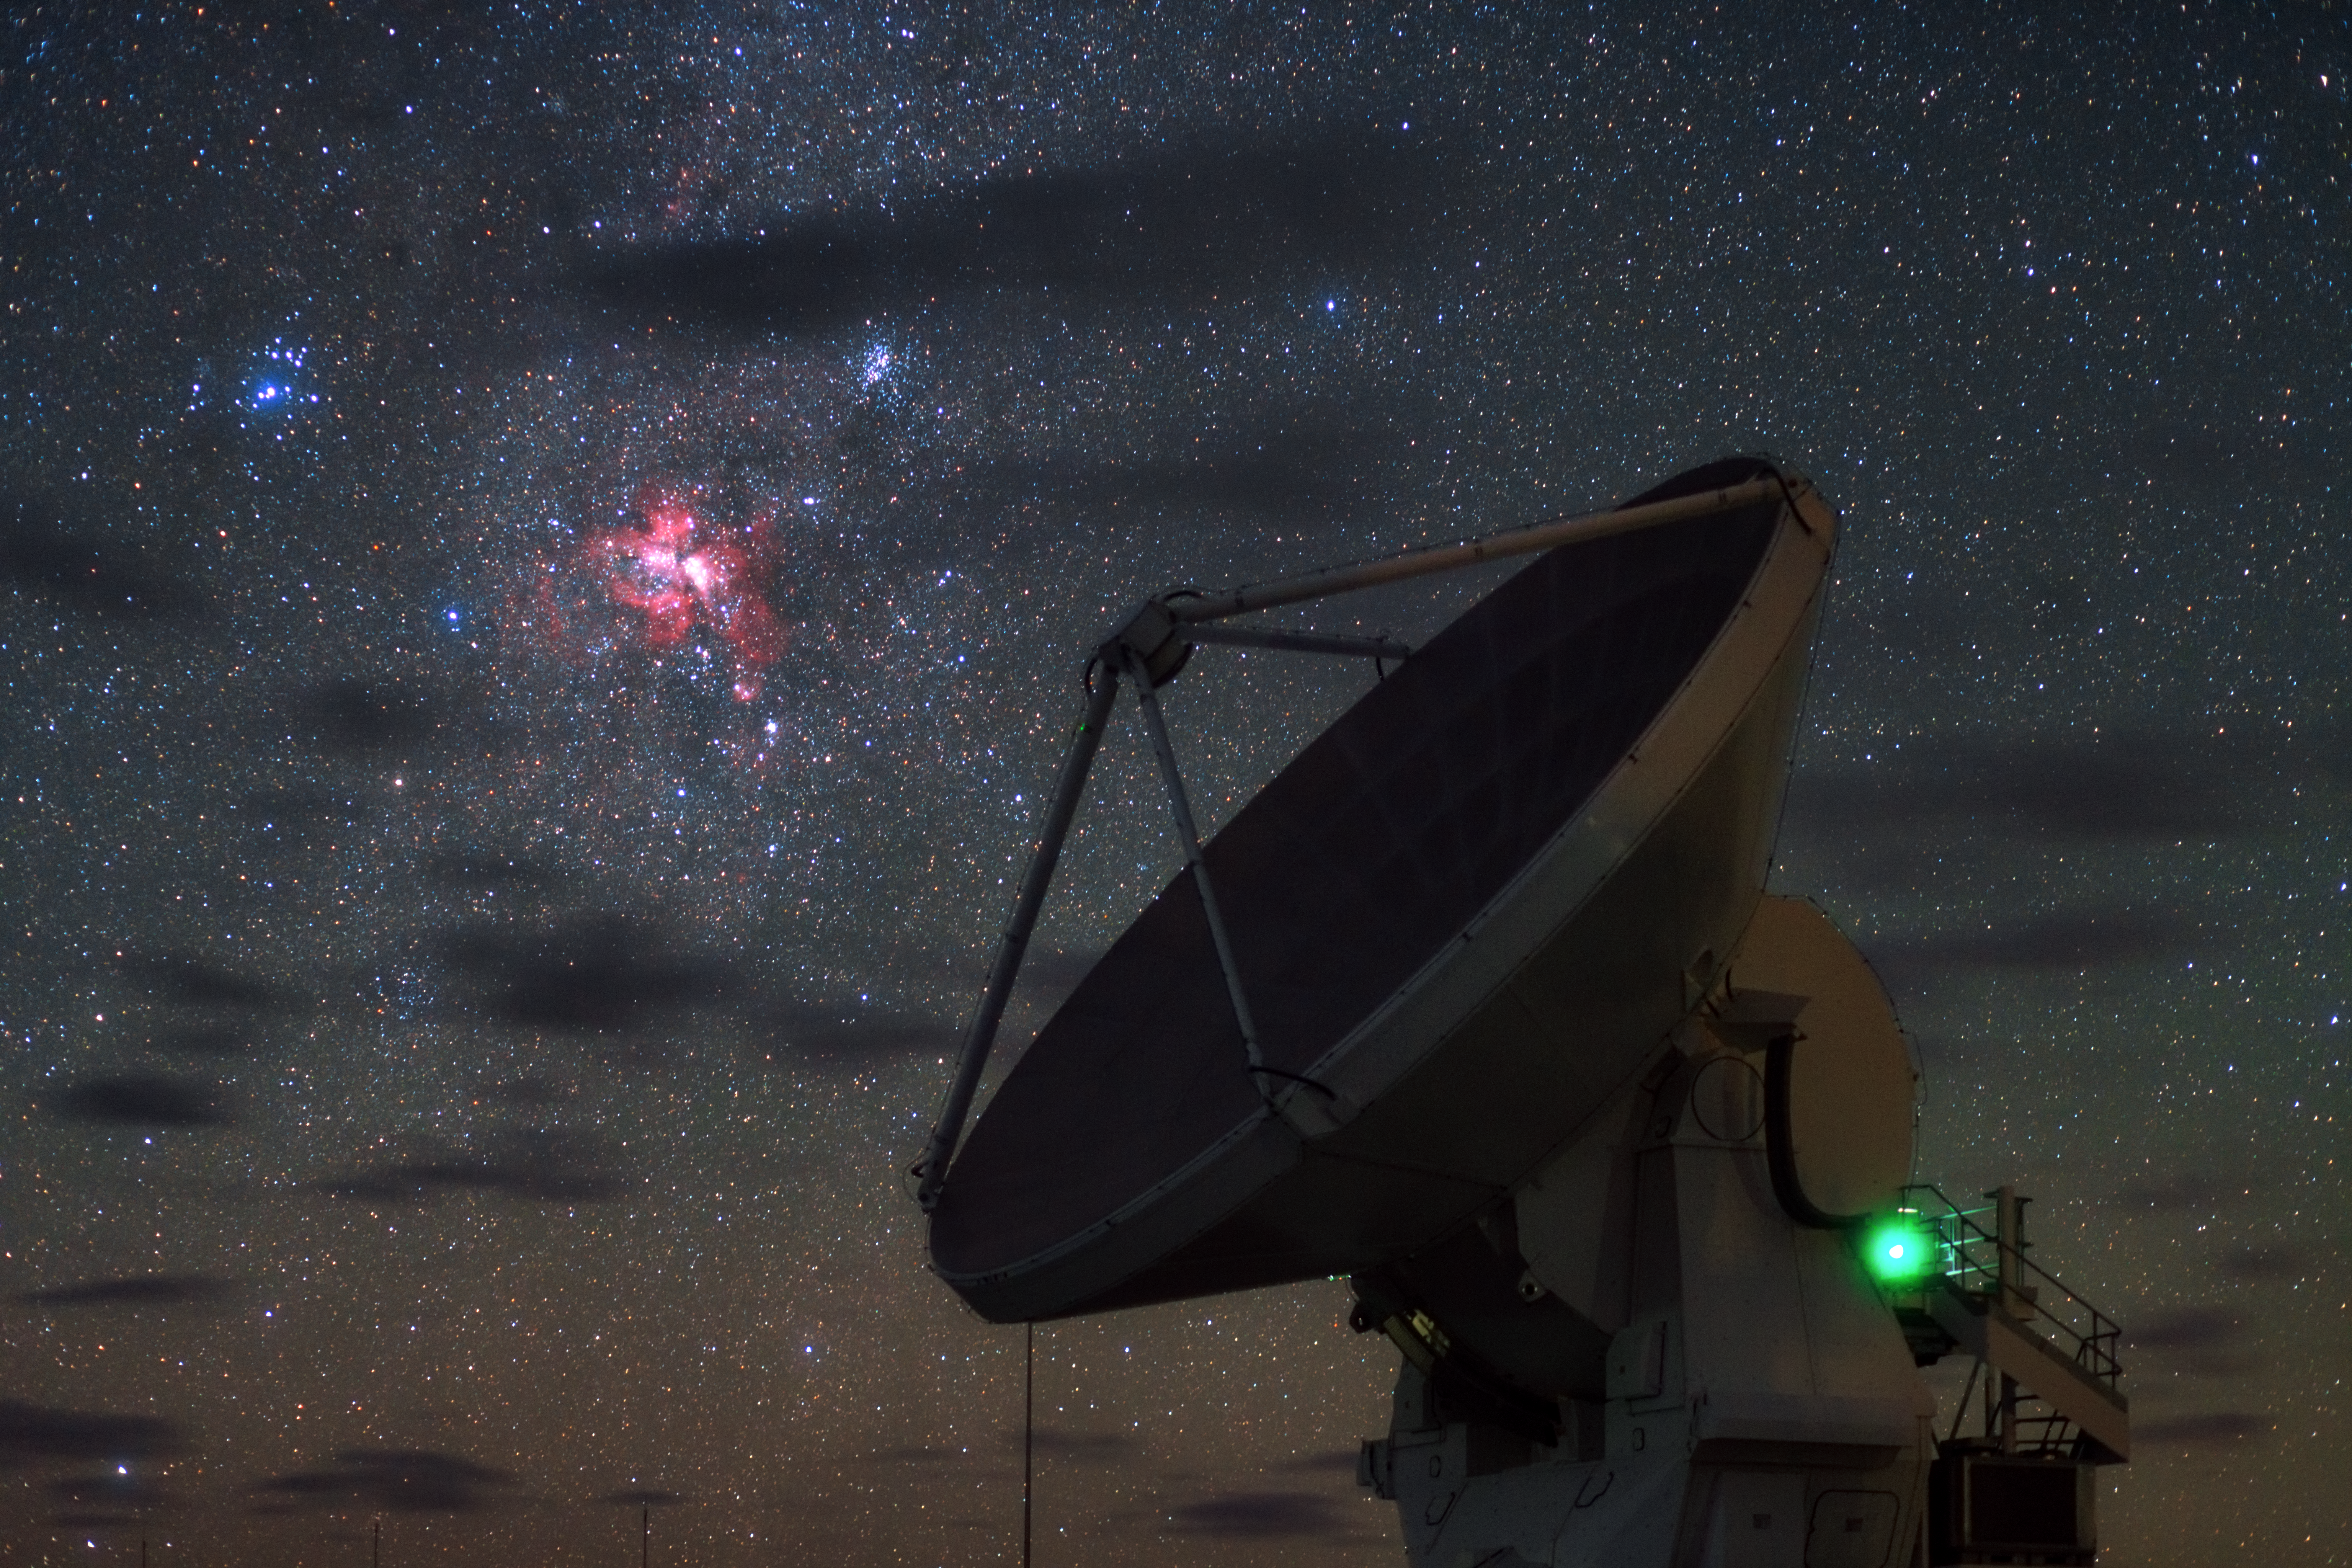

Starbirth over ALMA

In this wonderful high definition, singe-exposure image taken during the ESO Ultra HD Expedition, three deep sky objects seem to shine in front of the dish of one of the Atacama Large Millimeter/submillimeter Array (ALMA) high-precision antennas.

The most striking feature is the reddish Carina Nebula, also known as NGC 3372. It is a large cloud of gas, mostly hydrogen, in which star formation has recently taken place. The short-lived massive blue stars forged within the nebula emit copious amounts of ultraviolet radiation, which then ionises the surrounding gas and causes the hydrogen atoms to glow with a characteristic red colour. Eventually supernova explosions and strong stellar winds from the most massive stars will disperse the gas of the Carina Nebula, leaving behind one or more clusters of stars.

Two such star clusters, known as NGC 3532 and IC 2602, can be seen respectively to the top right and top left of the Carina Nebula in this image.

The three celestial objects belong to the constellation of Carina (The Keel) and were first catalogued by the French astronomer Nicolas Louis de Lacaille. They look close to one another in this image, but actually their distances from us are very different. IC 2602 lies less than 500 light-years from Earth, NGC 3532 is around 1300 light-years away and the Carina Nebula is thought to lie up to 10 000 light-years away.

Credit: ESO/B. Tafreshi